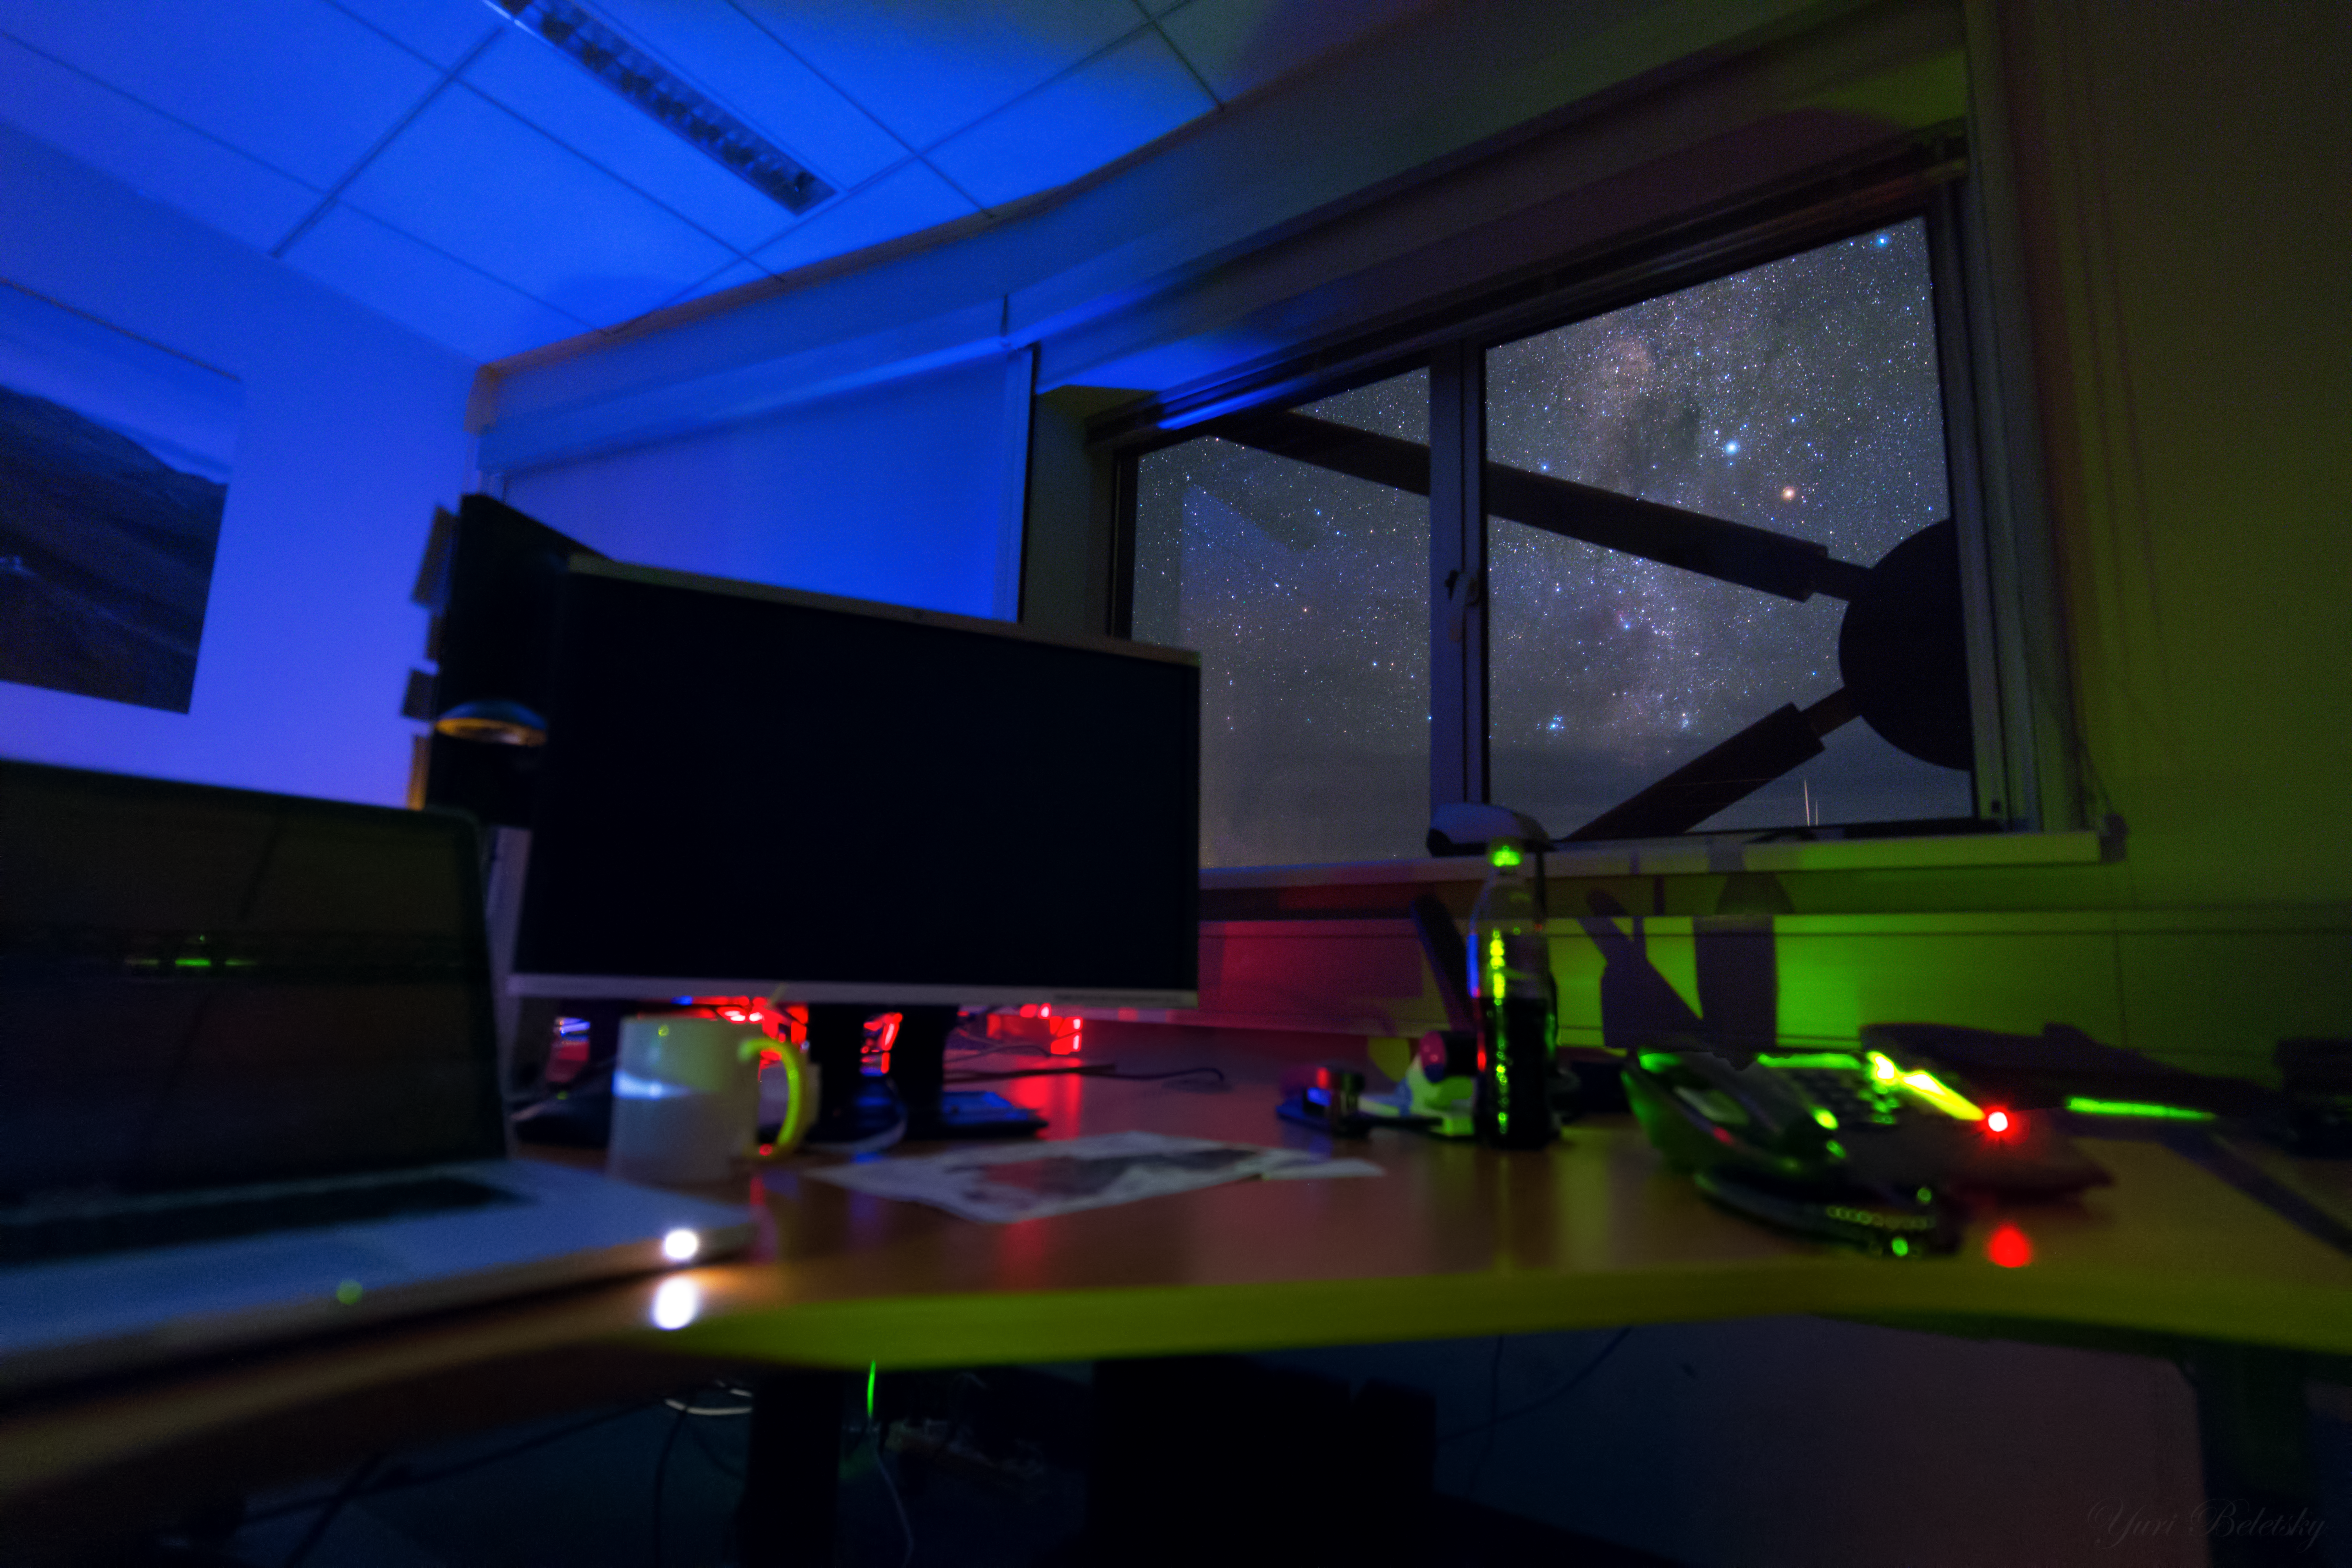

An astronomer’s outlook

Step outside the control room of the Very Large Telescope (VLT) at night, and you will be greeted with a jaw-dropping sight. Thousands of stars cover the sky and the Milky Way stretches from one horizon to another.

In this image, the dark lanes of the Milky Way are visible, dense clouds of dust and gas that block out the light from background stars. The varying colours of the surrounding visible stars result from their different ages and temperatures — young, hot stars are very blue-white in colour, whilst the older, cooler generation appear more orange or red.

For the astronomers, a sight like this means that good data is on the way due to the lack of polluting moonlight. In order to help keep the sky as dark as possible, any lights within rooms not currently in use inside the control building are turned off and blackout blinds are put over the windows. Astronomers walk outside only with the aid of torchlight, preferably with a red filter so as to preserve their night vision — important if you want to gaze at the wonders above without the aid of a telescope.

The office in this image is actually just next to the VLT control room and the strange object outside the window is part of the control building which is located on a "shelf" below the main observing platform at the top of the Paranal Mountain.

This image was taken by ESO Photo Ambassador and Ultra High Definition Expedition member, Yuri Beletsky.

Credit: ESO/Y. Beletsky (LCO)